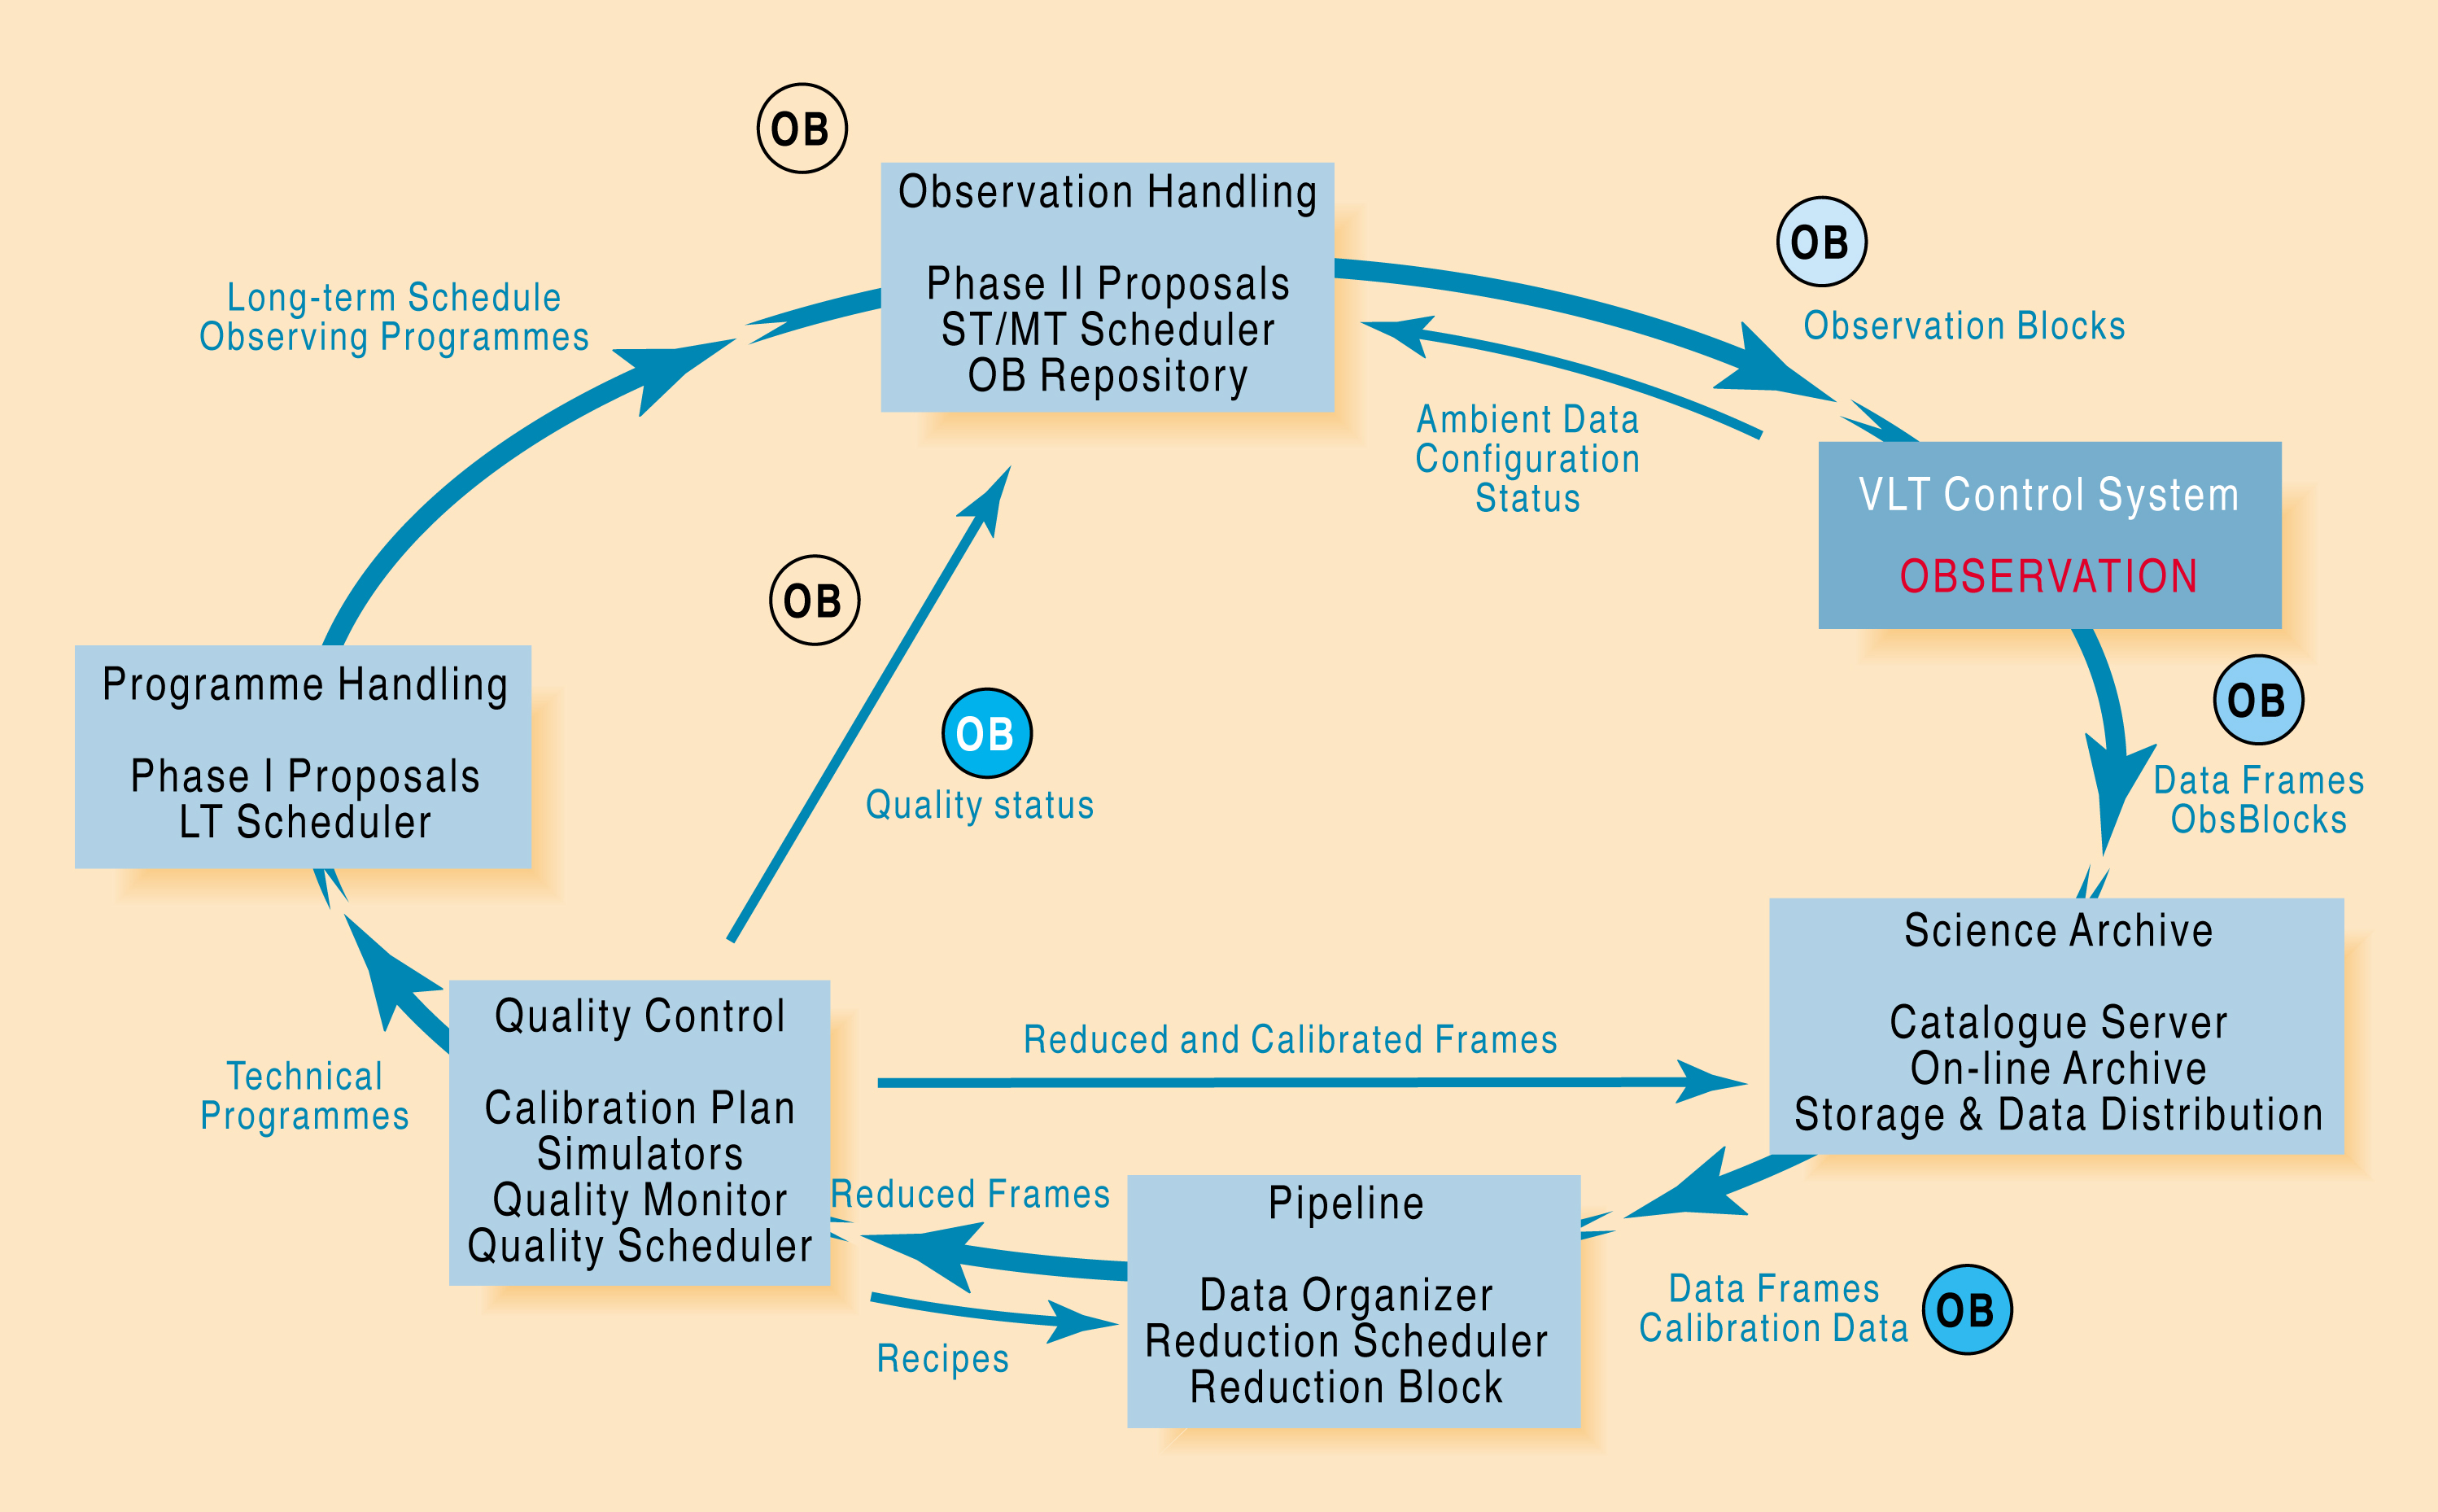

The VLT Data Flow System

This is a simplified flow diagram for the VLT Data Flow System. It is a closed-loop software system which incorporates various subsystems that track the flow of data all the way from the submission of proposals to storage of the acquired data in the VLT Science Archive Facility. The DFS main components are: Program Handling, Observation Handling, Telescope Control System, Science Archive, Pipeline and Quality Control. Arrows indicate lines of feedback.

Credit: ESO